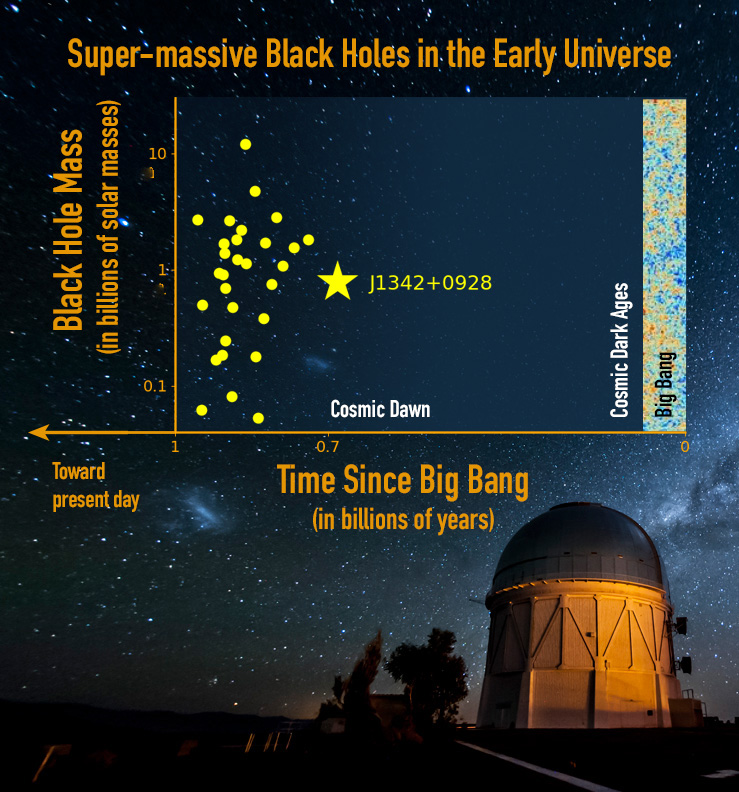

Gargantua in the Mist: A Precocious Black Hole Behemoth at the Edge of Cosmic Dawn

The new super-massive black hole J1342+0928 (yellow star), which resides in a mostly neutral universe at the edge of cosmic dawn, is more distant than any other found to date (yellow dots).

Credit: nyi Yang, University of Arizona; Reidar Hahn, Fermilab; M. Newhouse NOAO/AURA/NSF